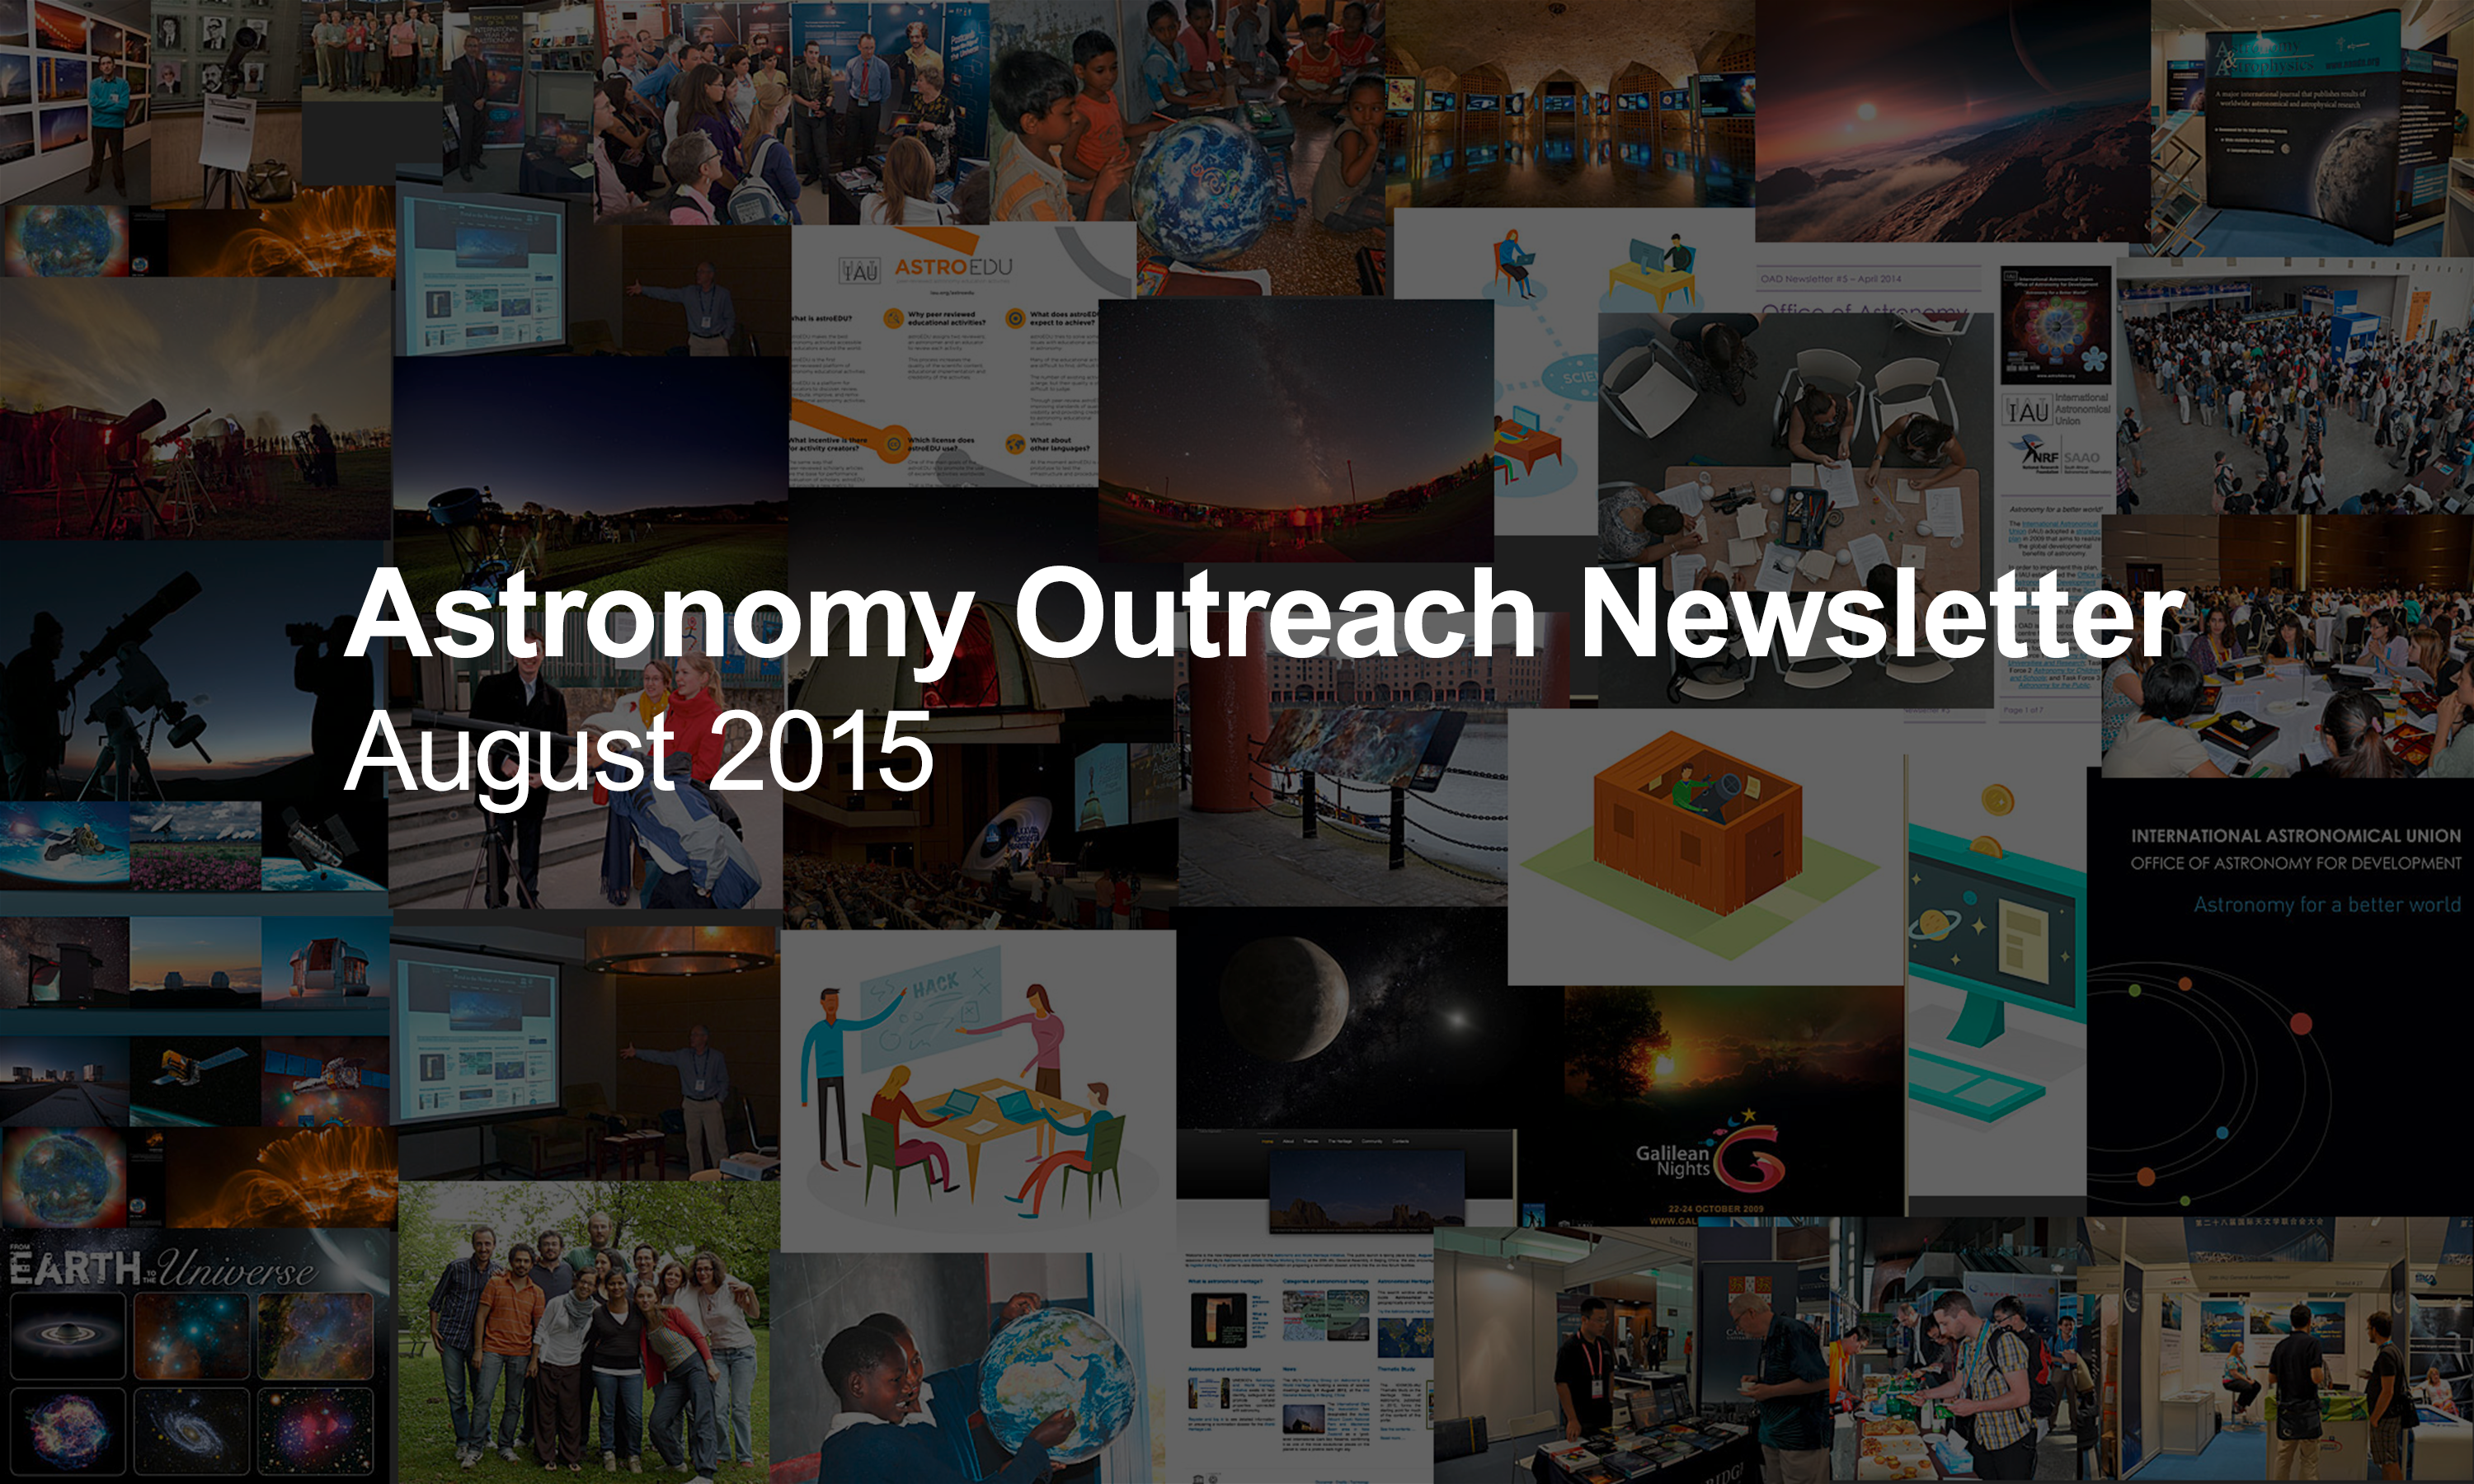

IAU Astronomy Outreach Newsletter #11 2015

IAU Astronomy Outreach Newsletter #11 2015 (August 2015 #1)

Credit: IAU